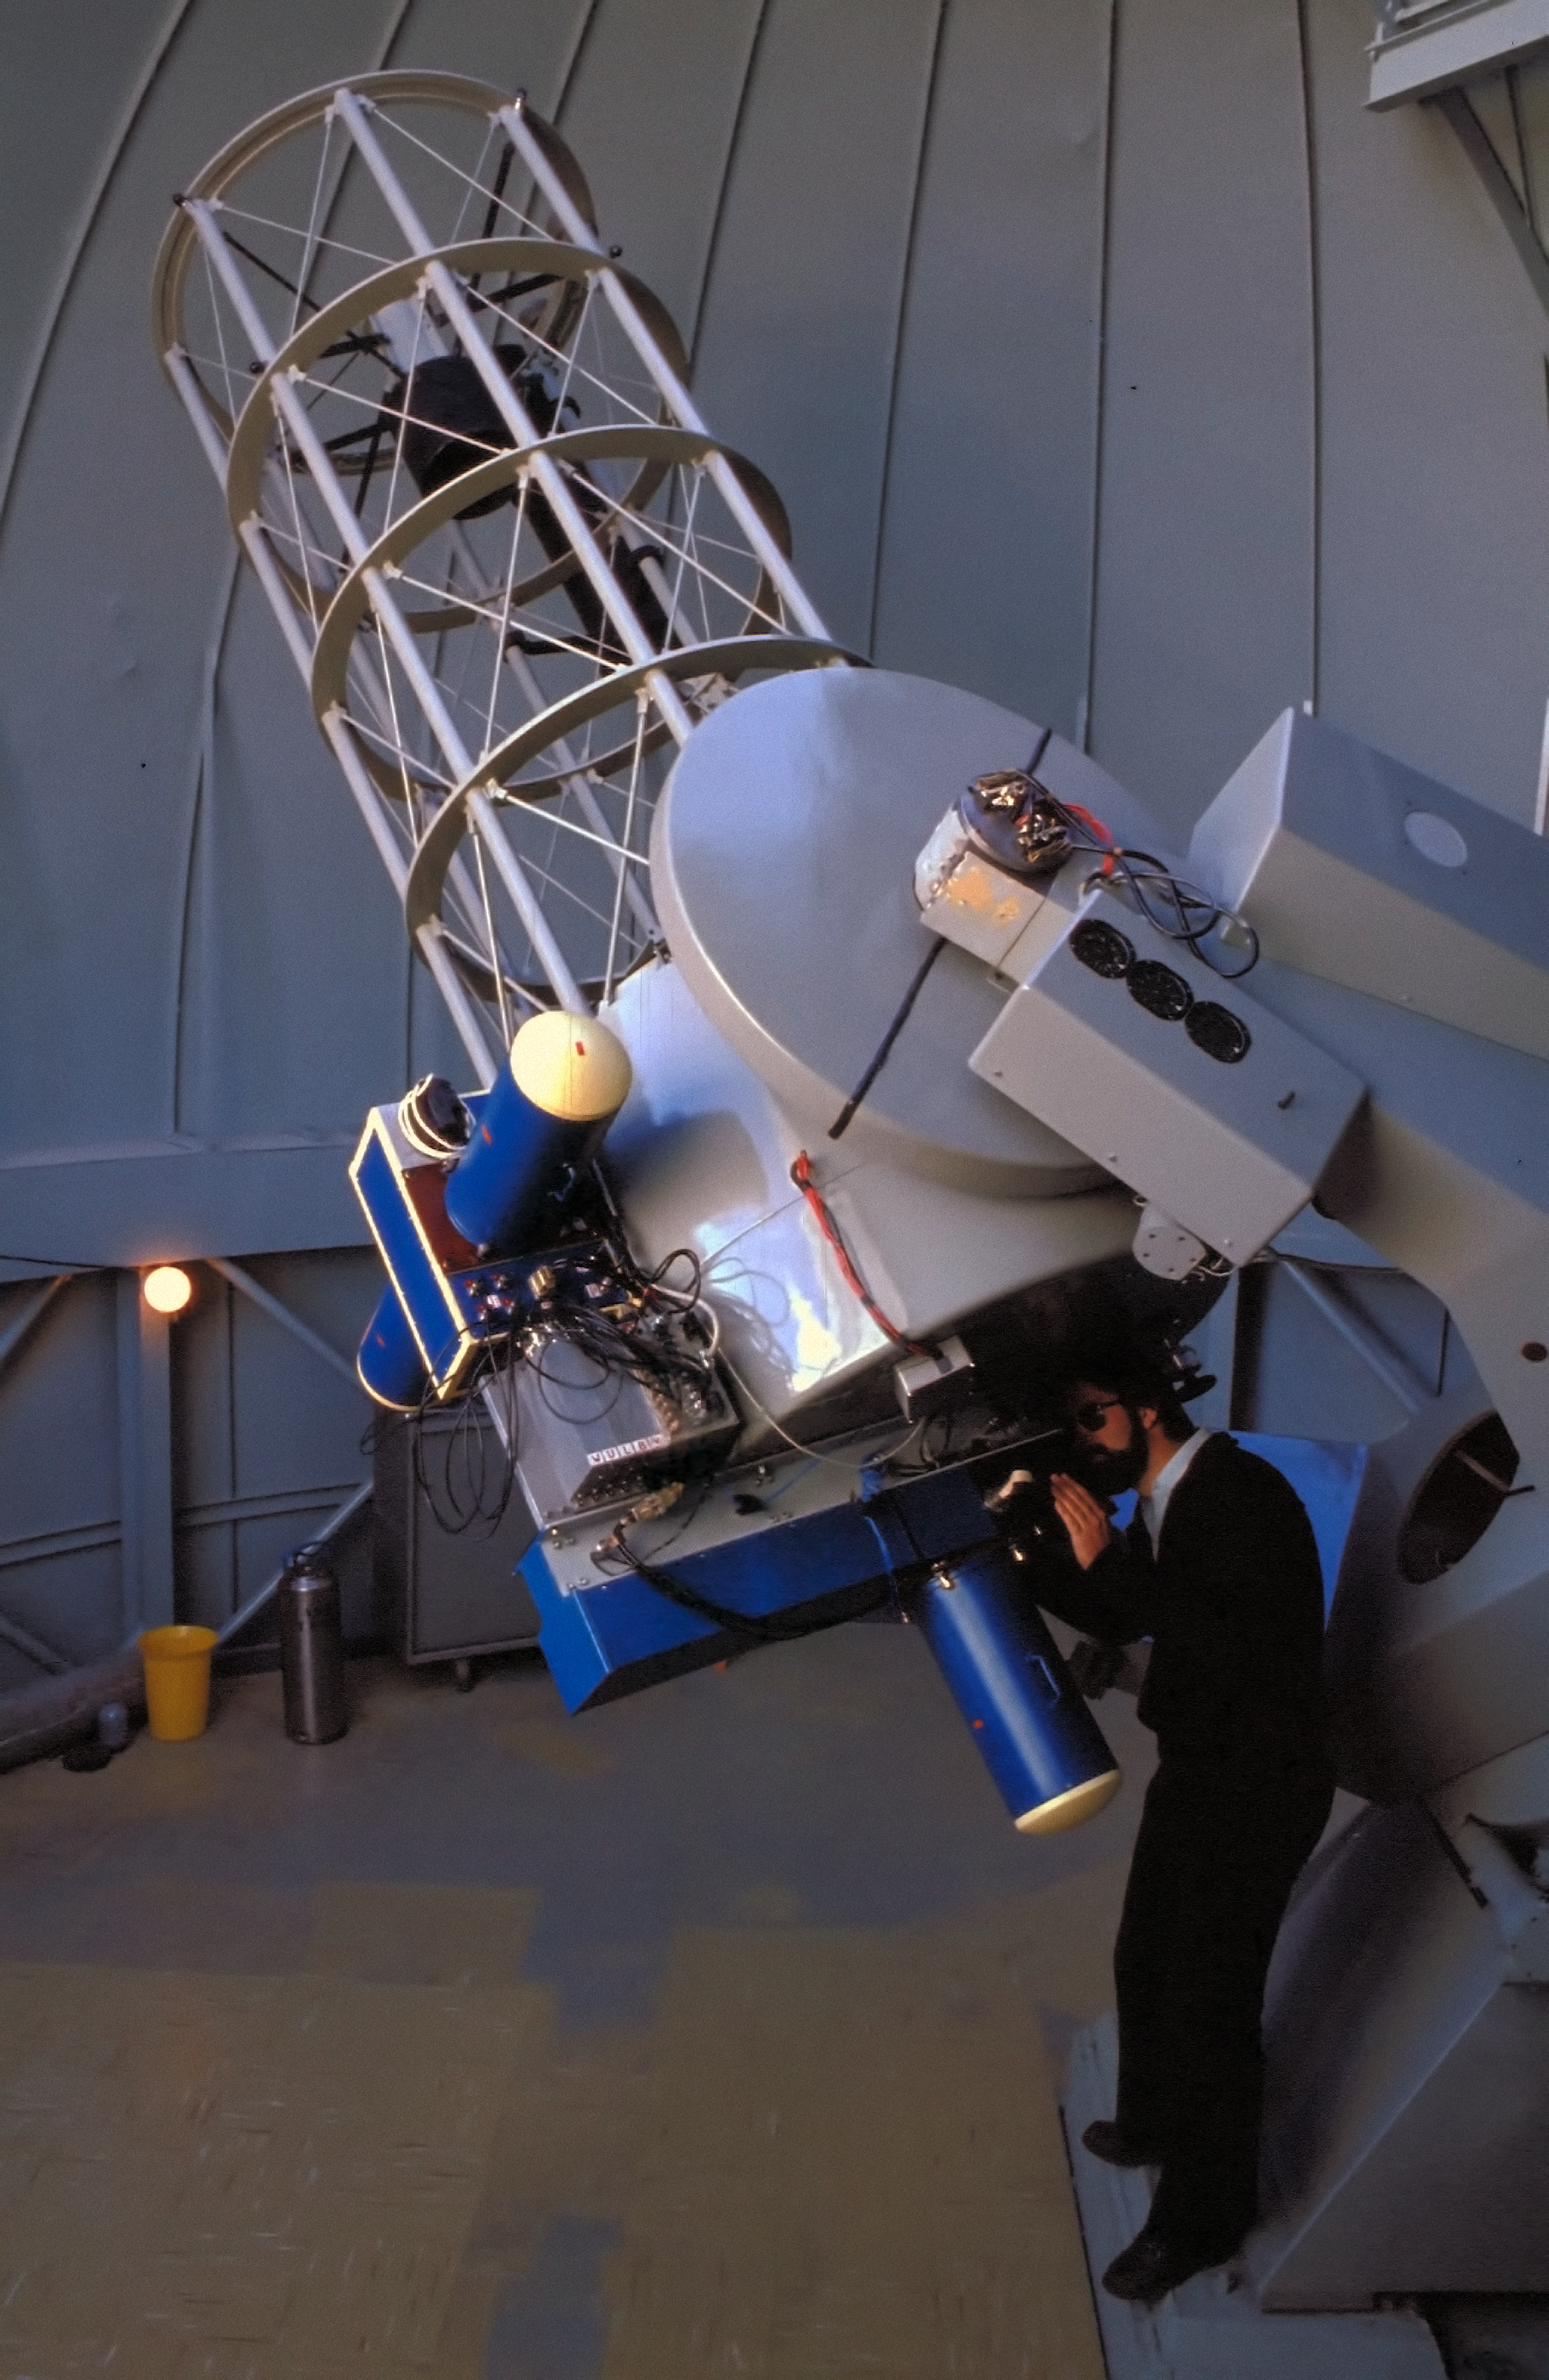

Dutch 0.9-metre telescope, 1979

The Dutch 0.9-metre telescope was installed at La Silla in 1979 after being at Hartebeespoortdam in South Africa for many years equipped with a Walraven photometer. It is a reflecting telescope built by Rademakers of Rotterdam, Netherlands in the 1950s.

Credit: ESO